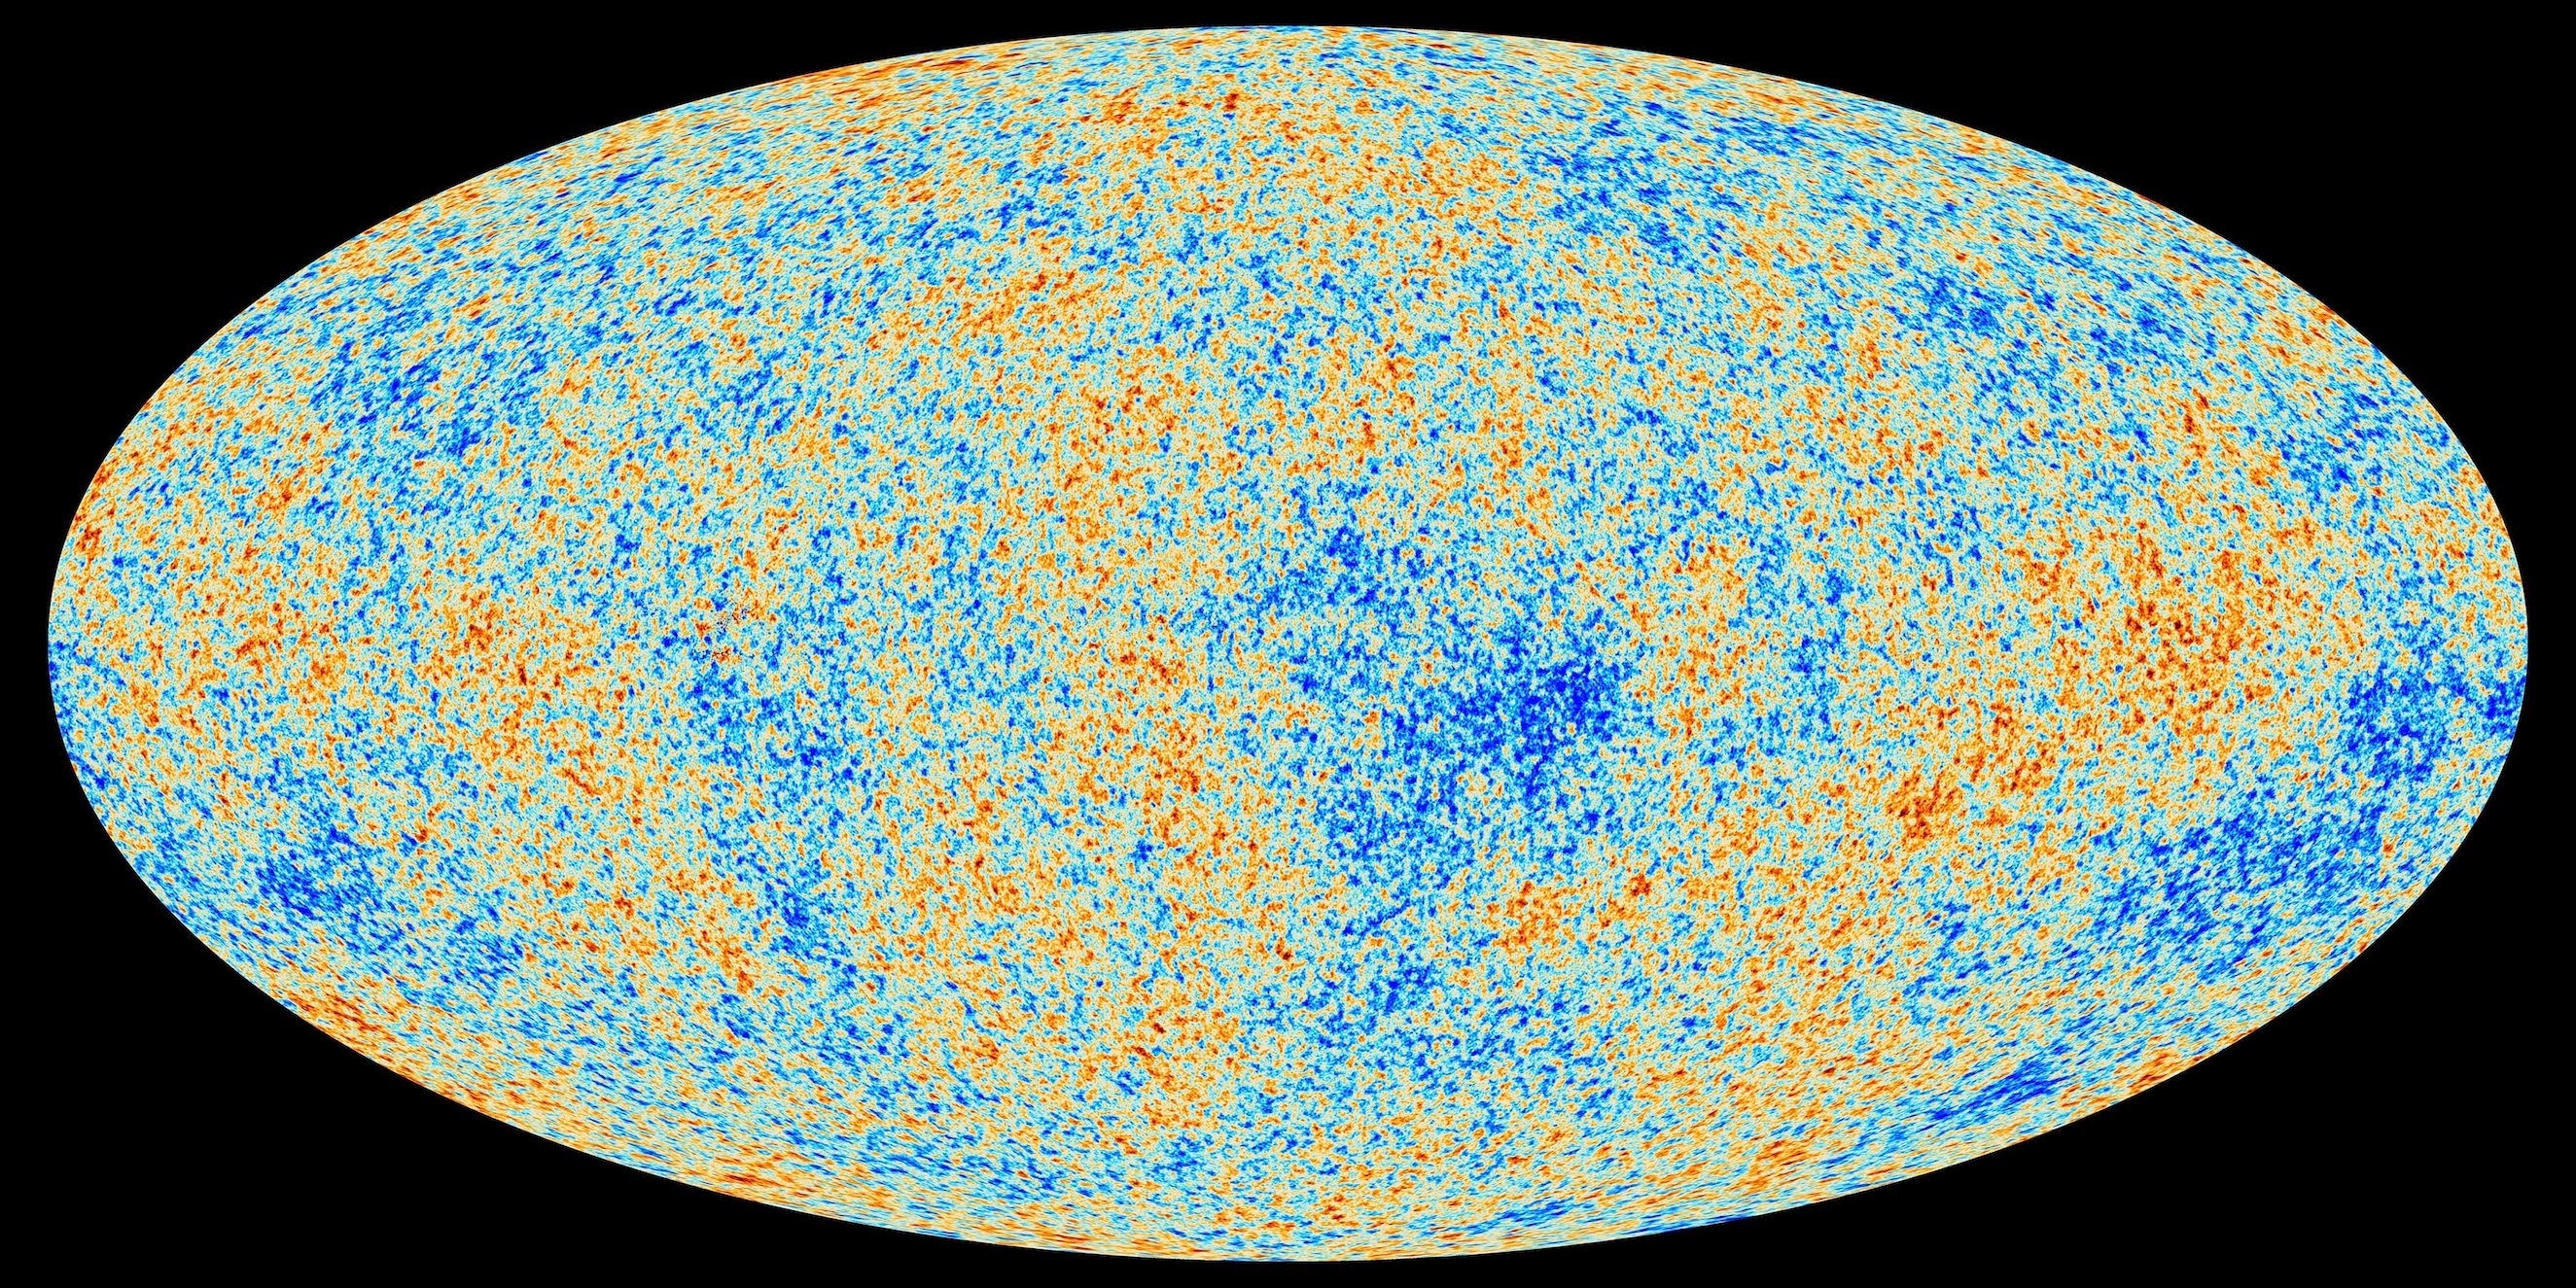

Cosmic Microwave Background

This map of the Cosmic Microwave Background radiation, imprinted on the sky when the universe was 370,000 years old, shows tiny temperature fluctuations that correspond to regions of slightly different densities.

Read more here.

Credit: ESA and the Planck Collaboration